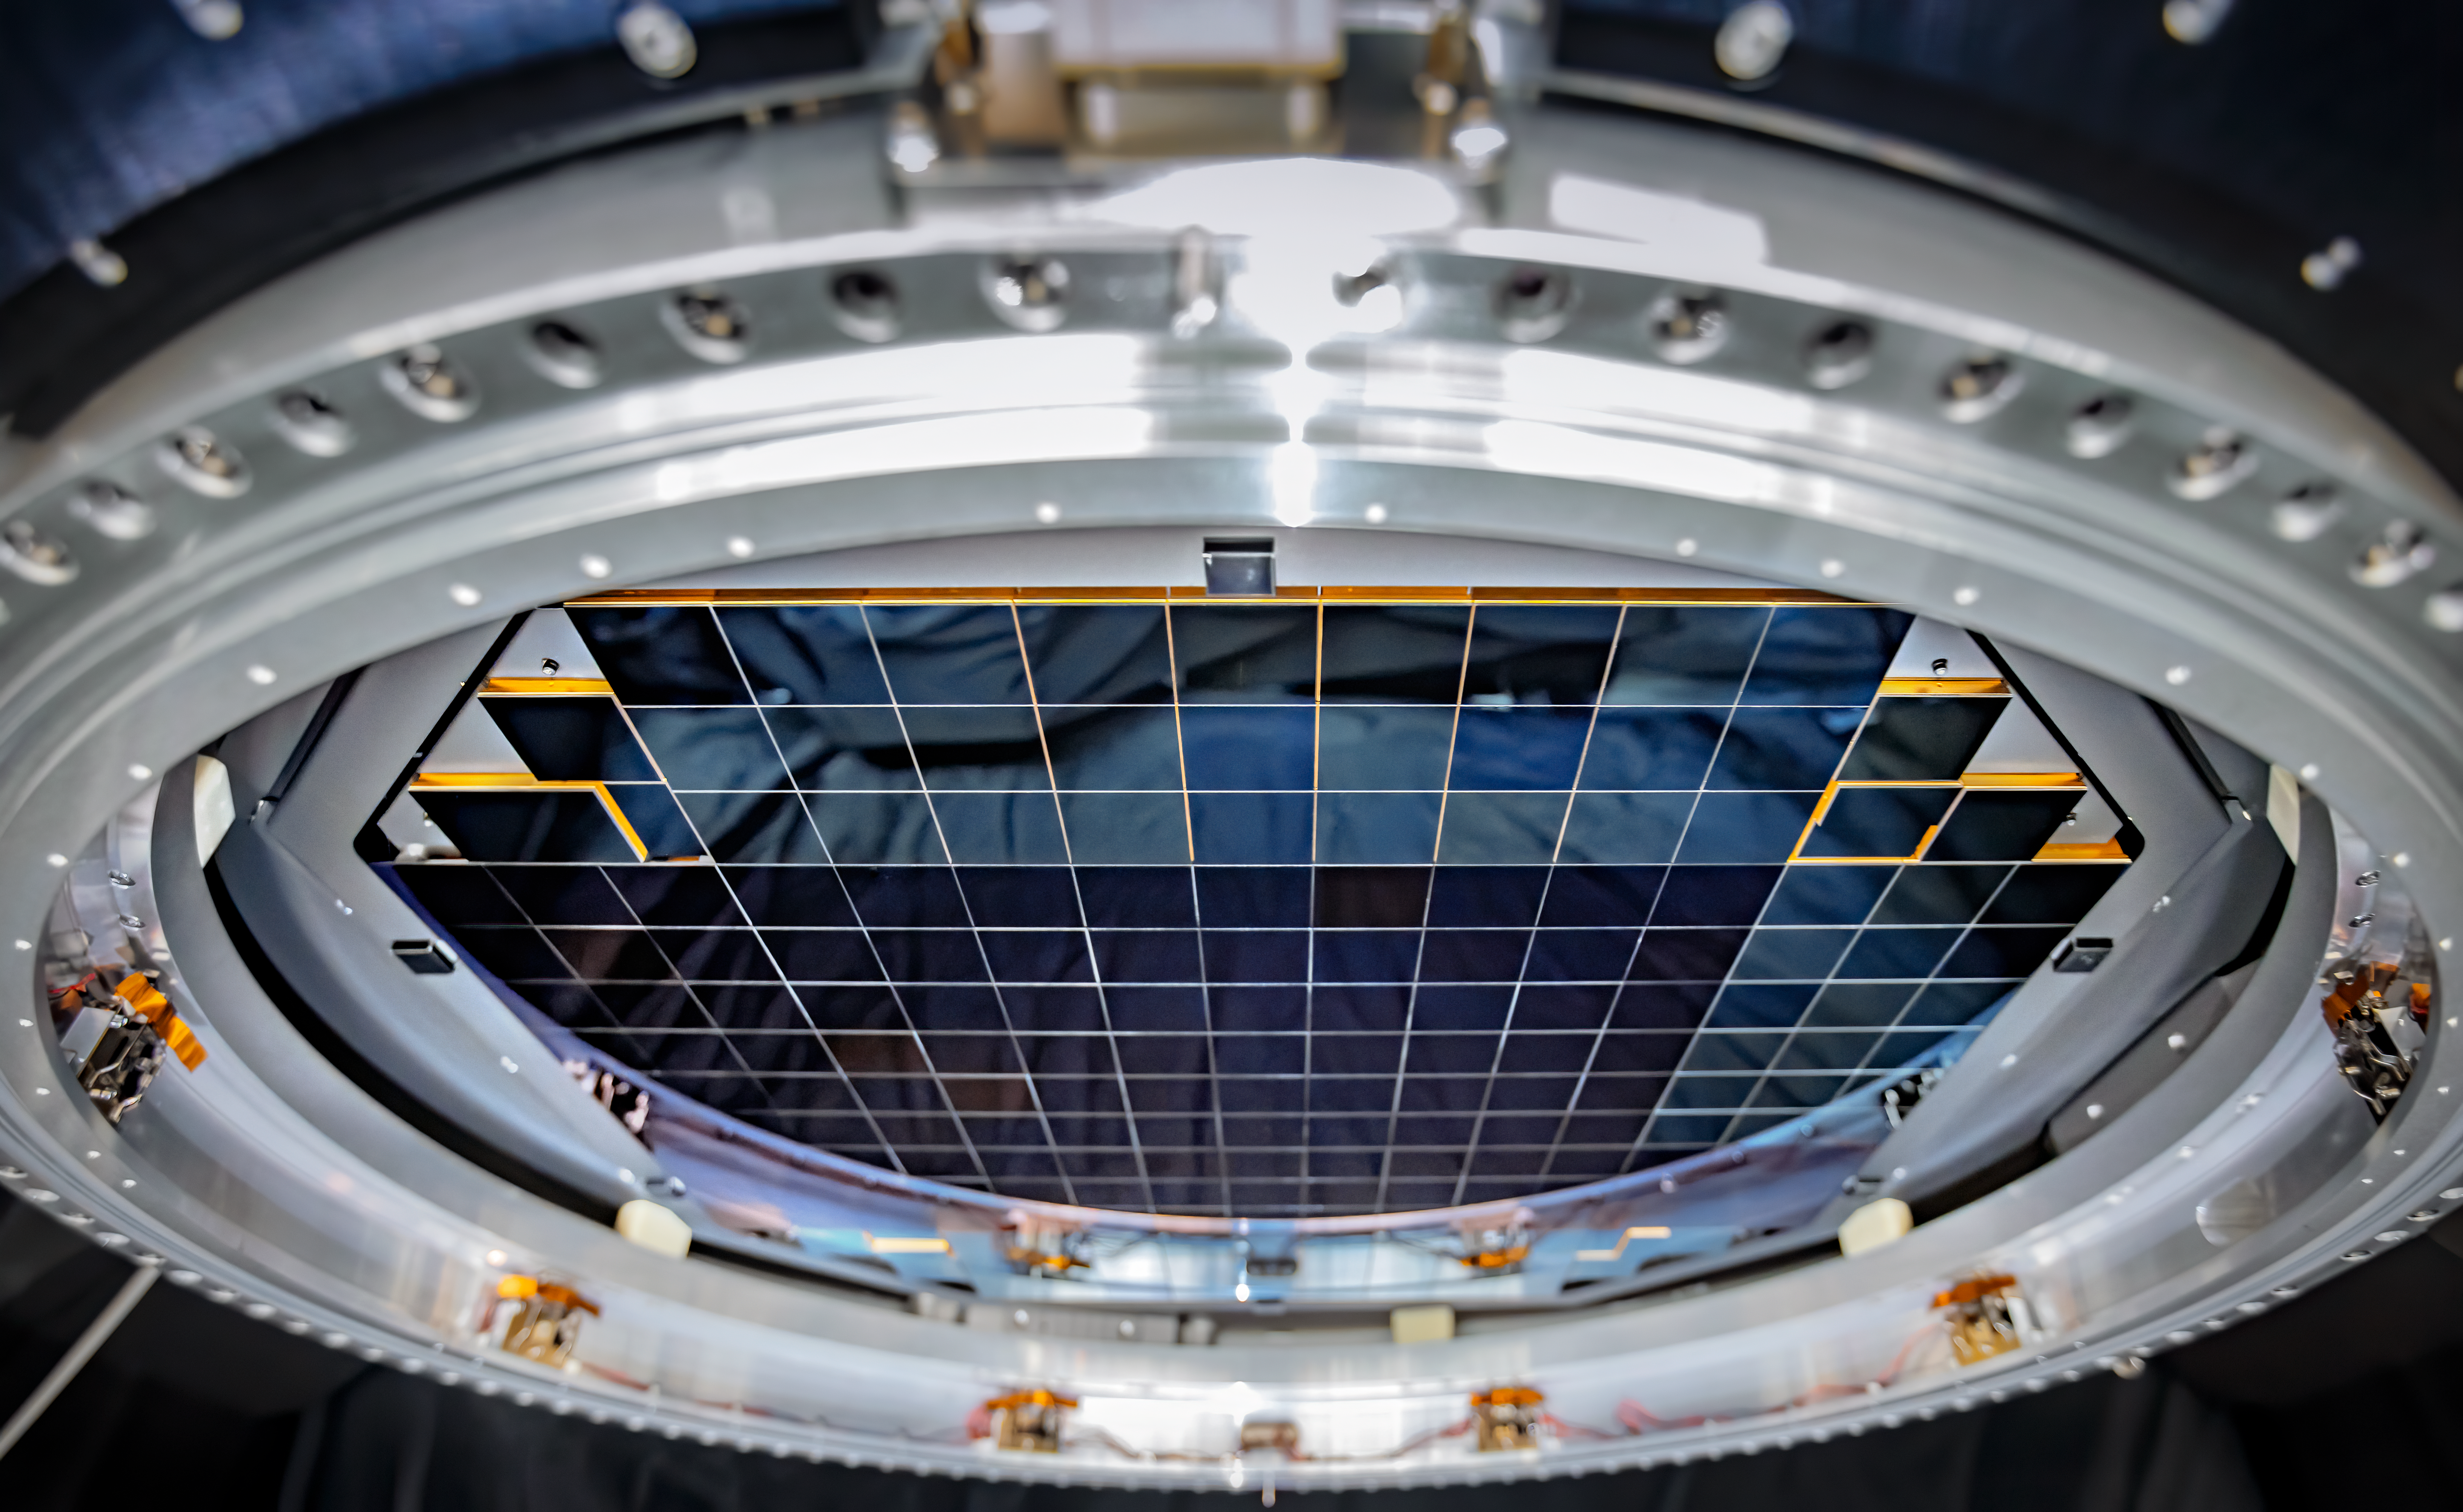

LSST Camera focal plane

The complete focal plane of the future LSST Camera is more than 60 cm (2 feet) wide and contains 189 individual sensors that will produce 3200-megapixel images.

Credit: Jacqueline Orrell/SLAC National Accelerator Laboratory/NSF/DOE/Rubin Observatory/AURA